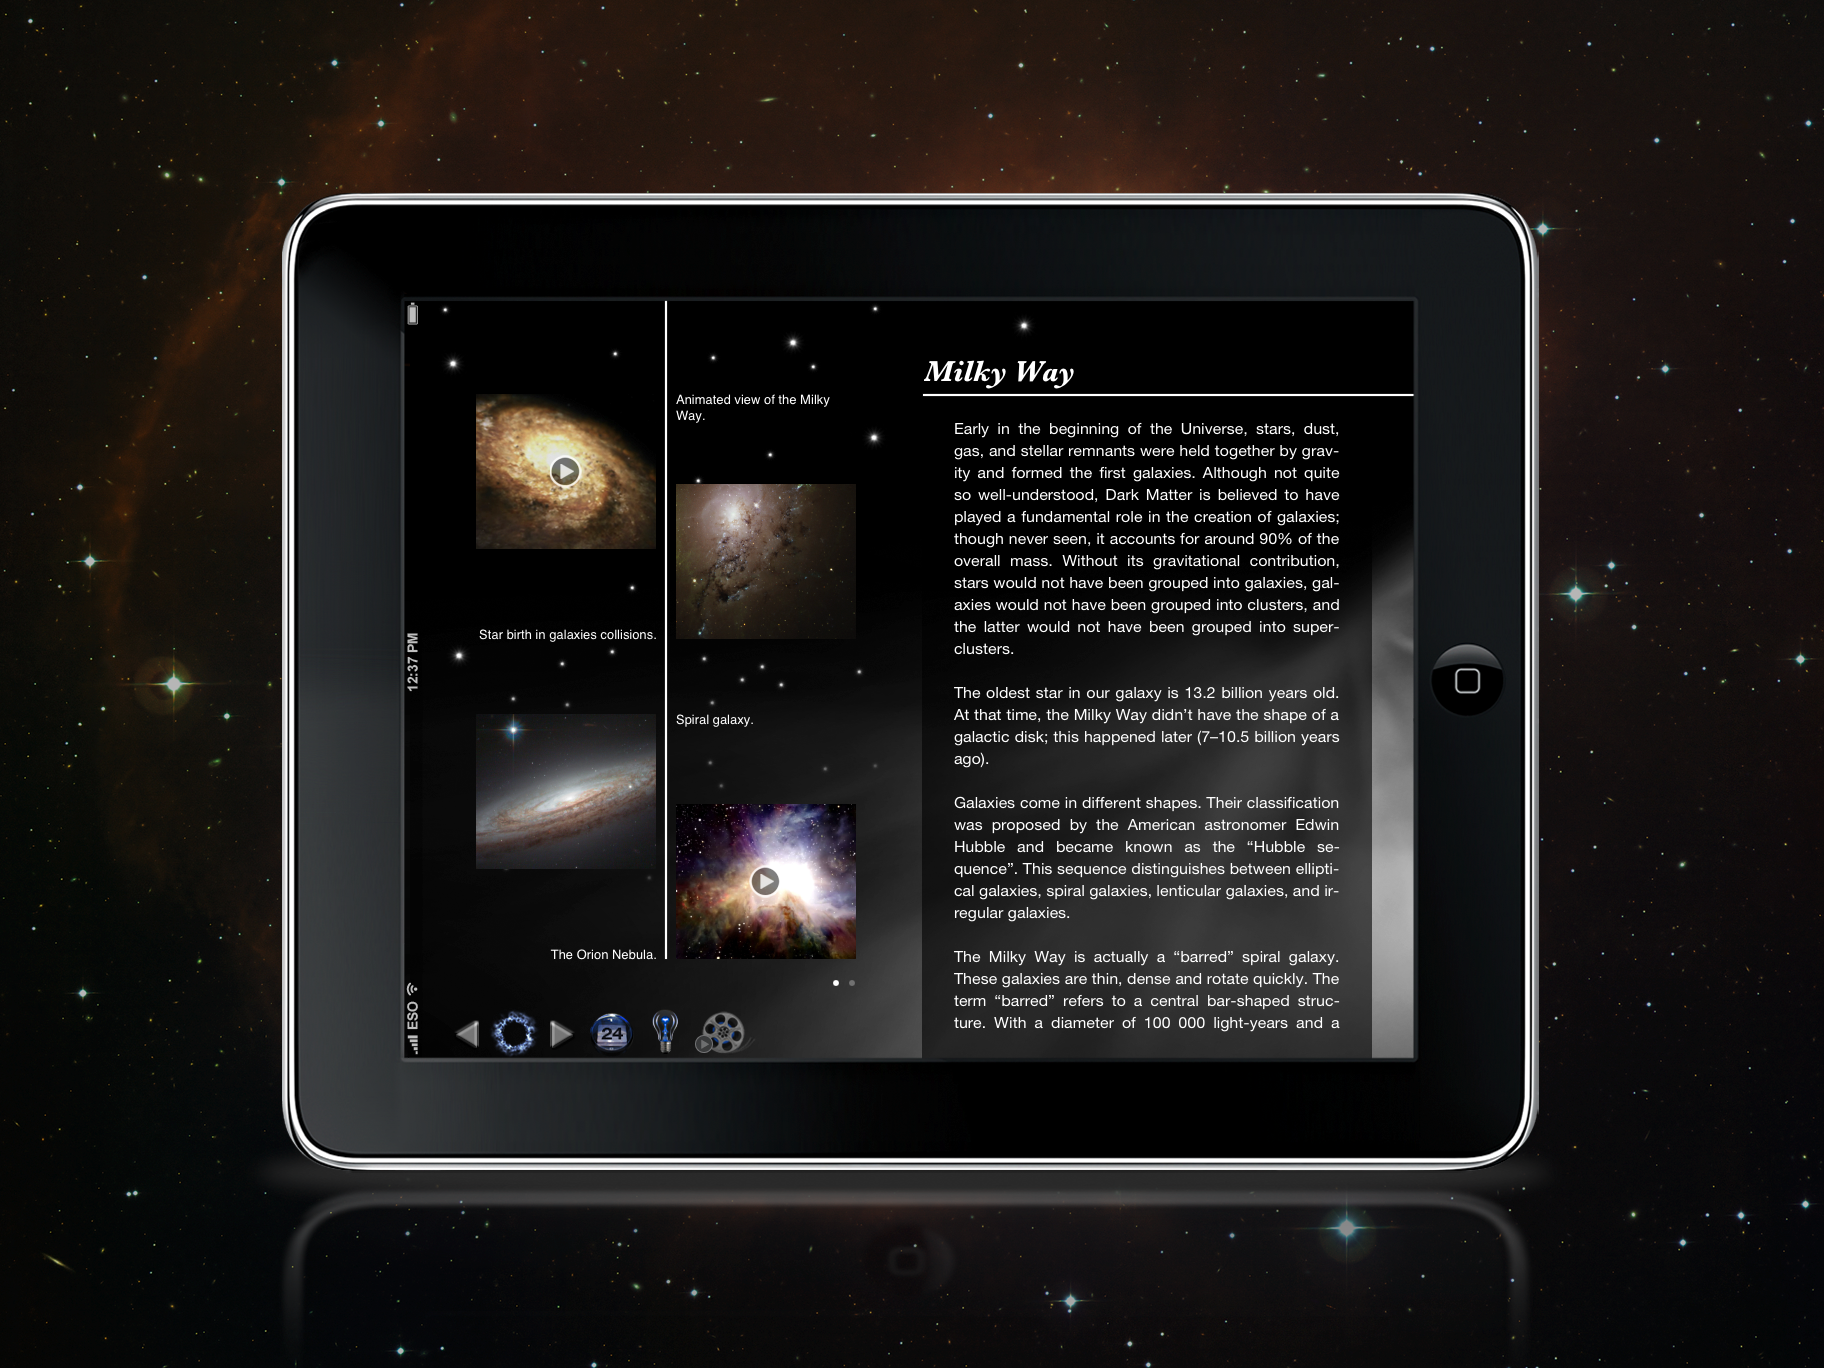

Screenshot of the back in time iPad app

The Back in Time app is an animated history e-book that guides the reader through time from the first moments of the Universe’s history until the most recent events. The New York Times has included the Back in Time app, developed by the company Landka among its Top10 iPad apps in 2011. ESO went into partnership with Landka to deliver content for this educational app, contributing images and animations for the first four chapters: The Big Bang, The First Stars, The Milky Way and The Solar System.

You can buy the app in the Apple App Store.

Credit: ESO/Landka